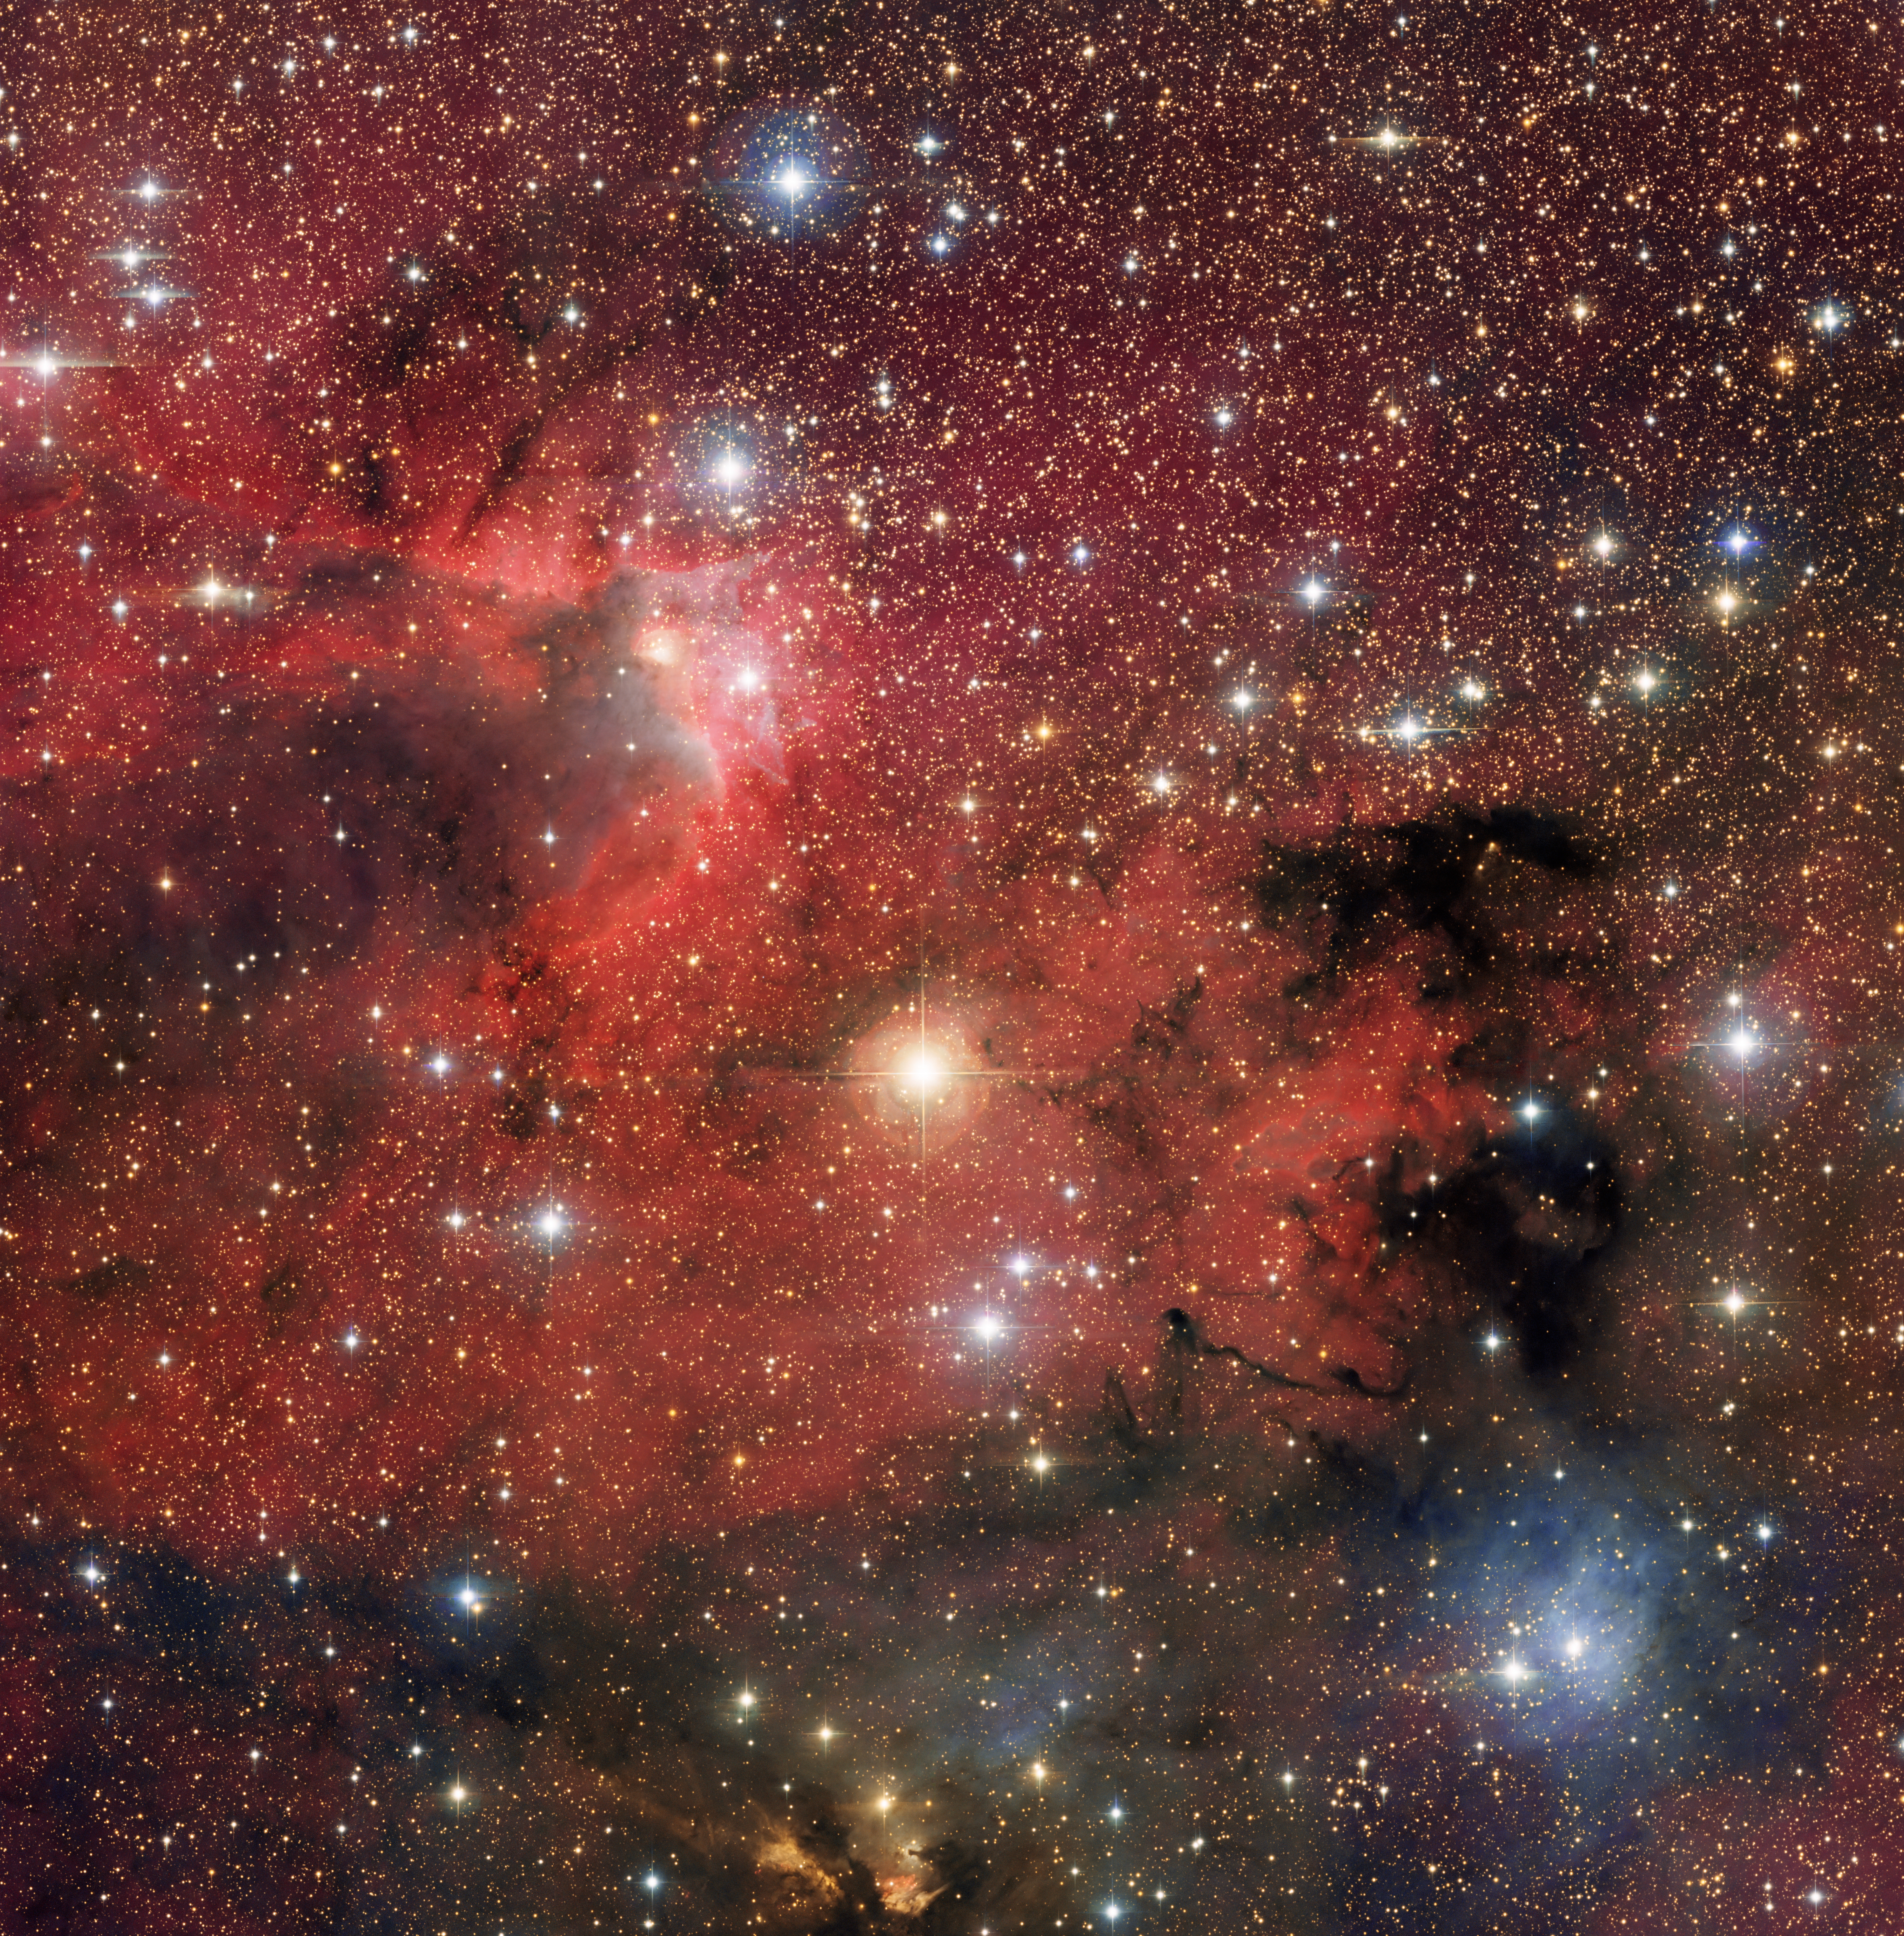

Rich Young Cluster Cep OB 3b

Cep OB 3b is rich young cluster located in the northern constellation of Cepheus. This image was created by combining individual images observed through four different filters on the 0.9 meter telescope at Kitt Peak: blue, visual (cyan), near infrared (orange) and an emission line of hydrogen (red). The brightest yellow star near the center of the image is a foreground star, lying between us and the young cluster. The other bright stars are the massive young stars of the cluster that are heating the gas and dust in the cloud and blowing out cavities. Surrounding these massive cluster stars are thousands of smaller young stars that may be in the process of forming planetary systems.

Credit: WIYN/NOIRLab/NSF/AURA/T.A. Rector (University of Alaska Anchorage) & T. Allen (University of Toledo)